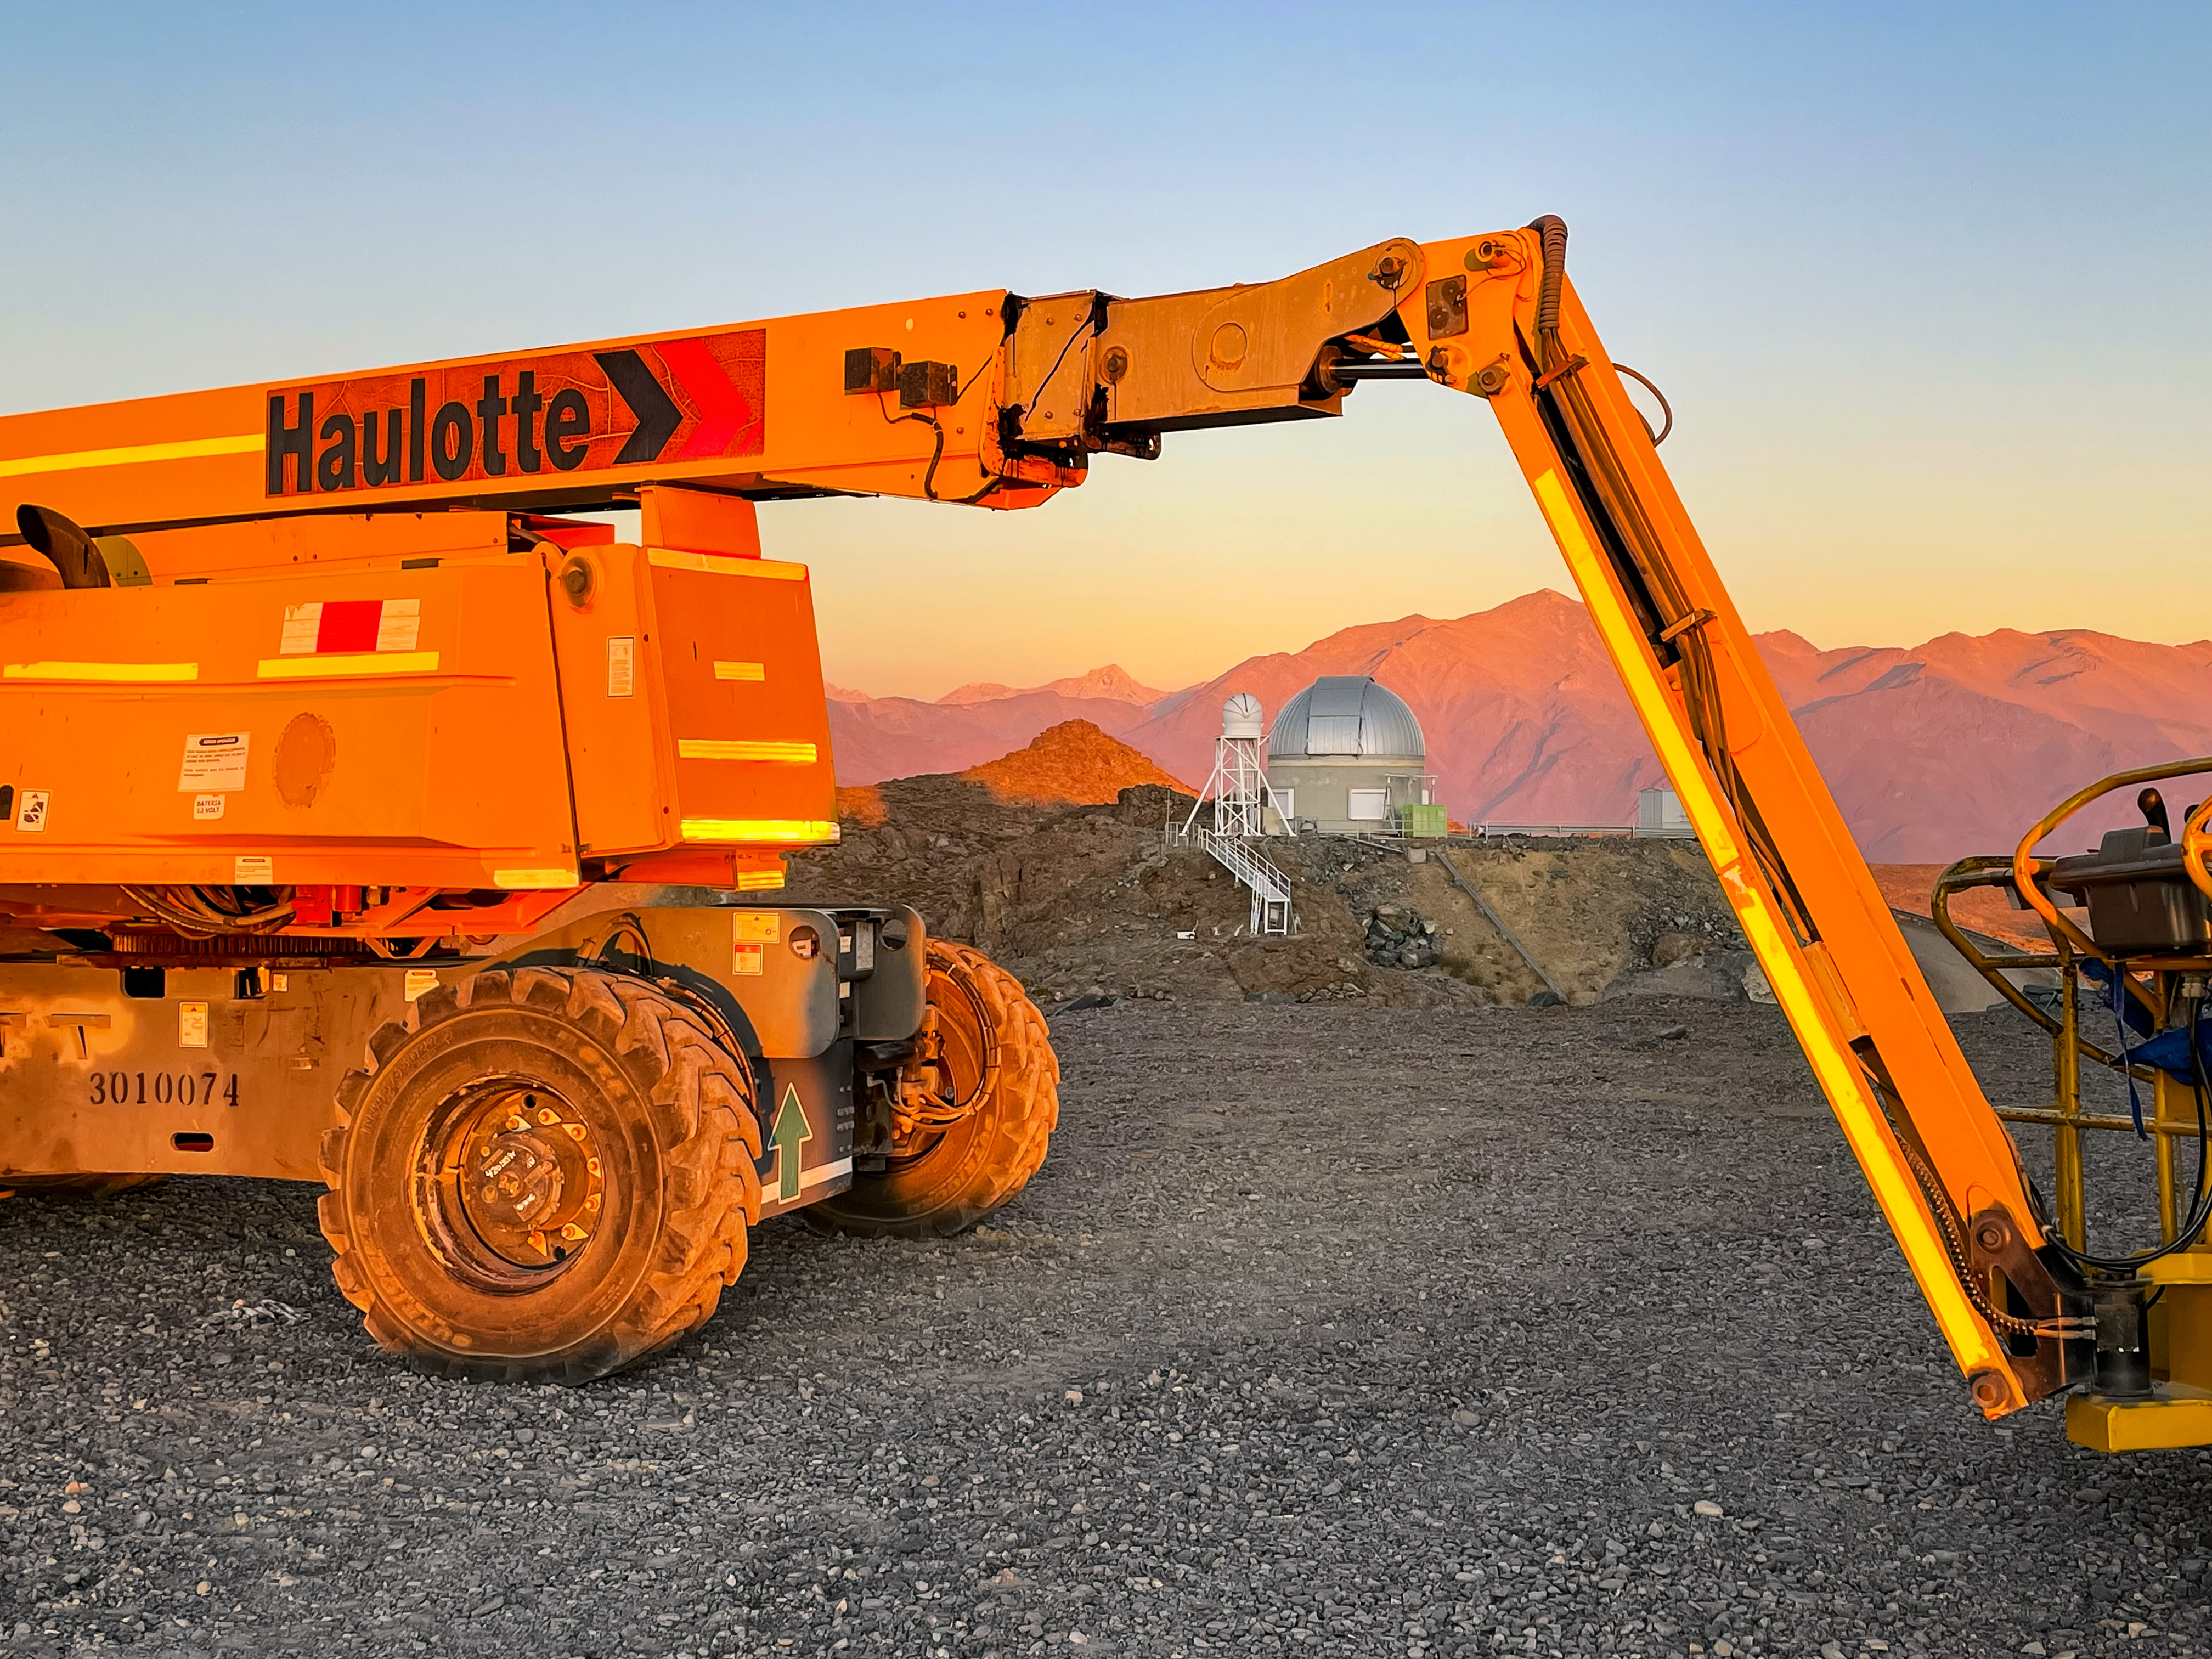

Rubin Auxiliary Telescope and Crane

The Rubin Auxiliary Telescope in the distance, framed by a crane in the foreground.

Credit: RubinObs/NOIRLab/SLAC/NSF/DOE/AURA/A. Alexov